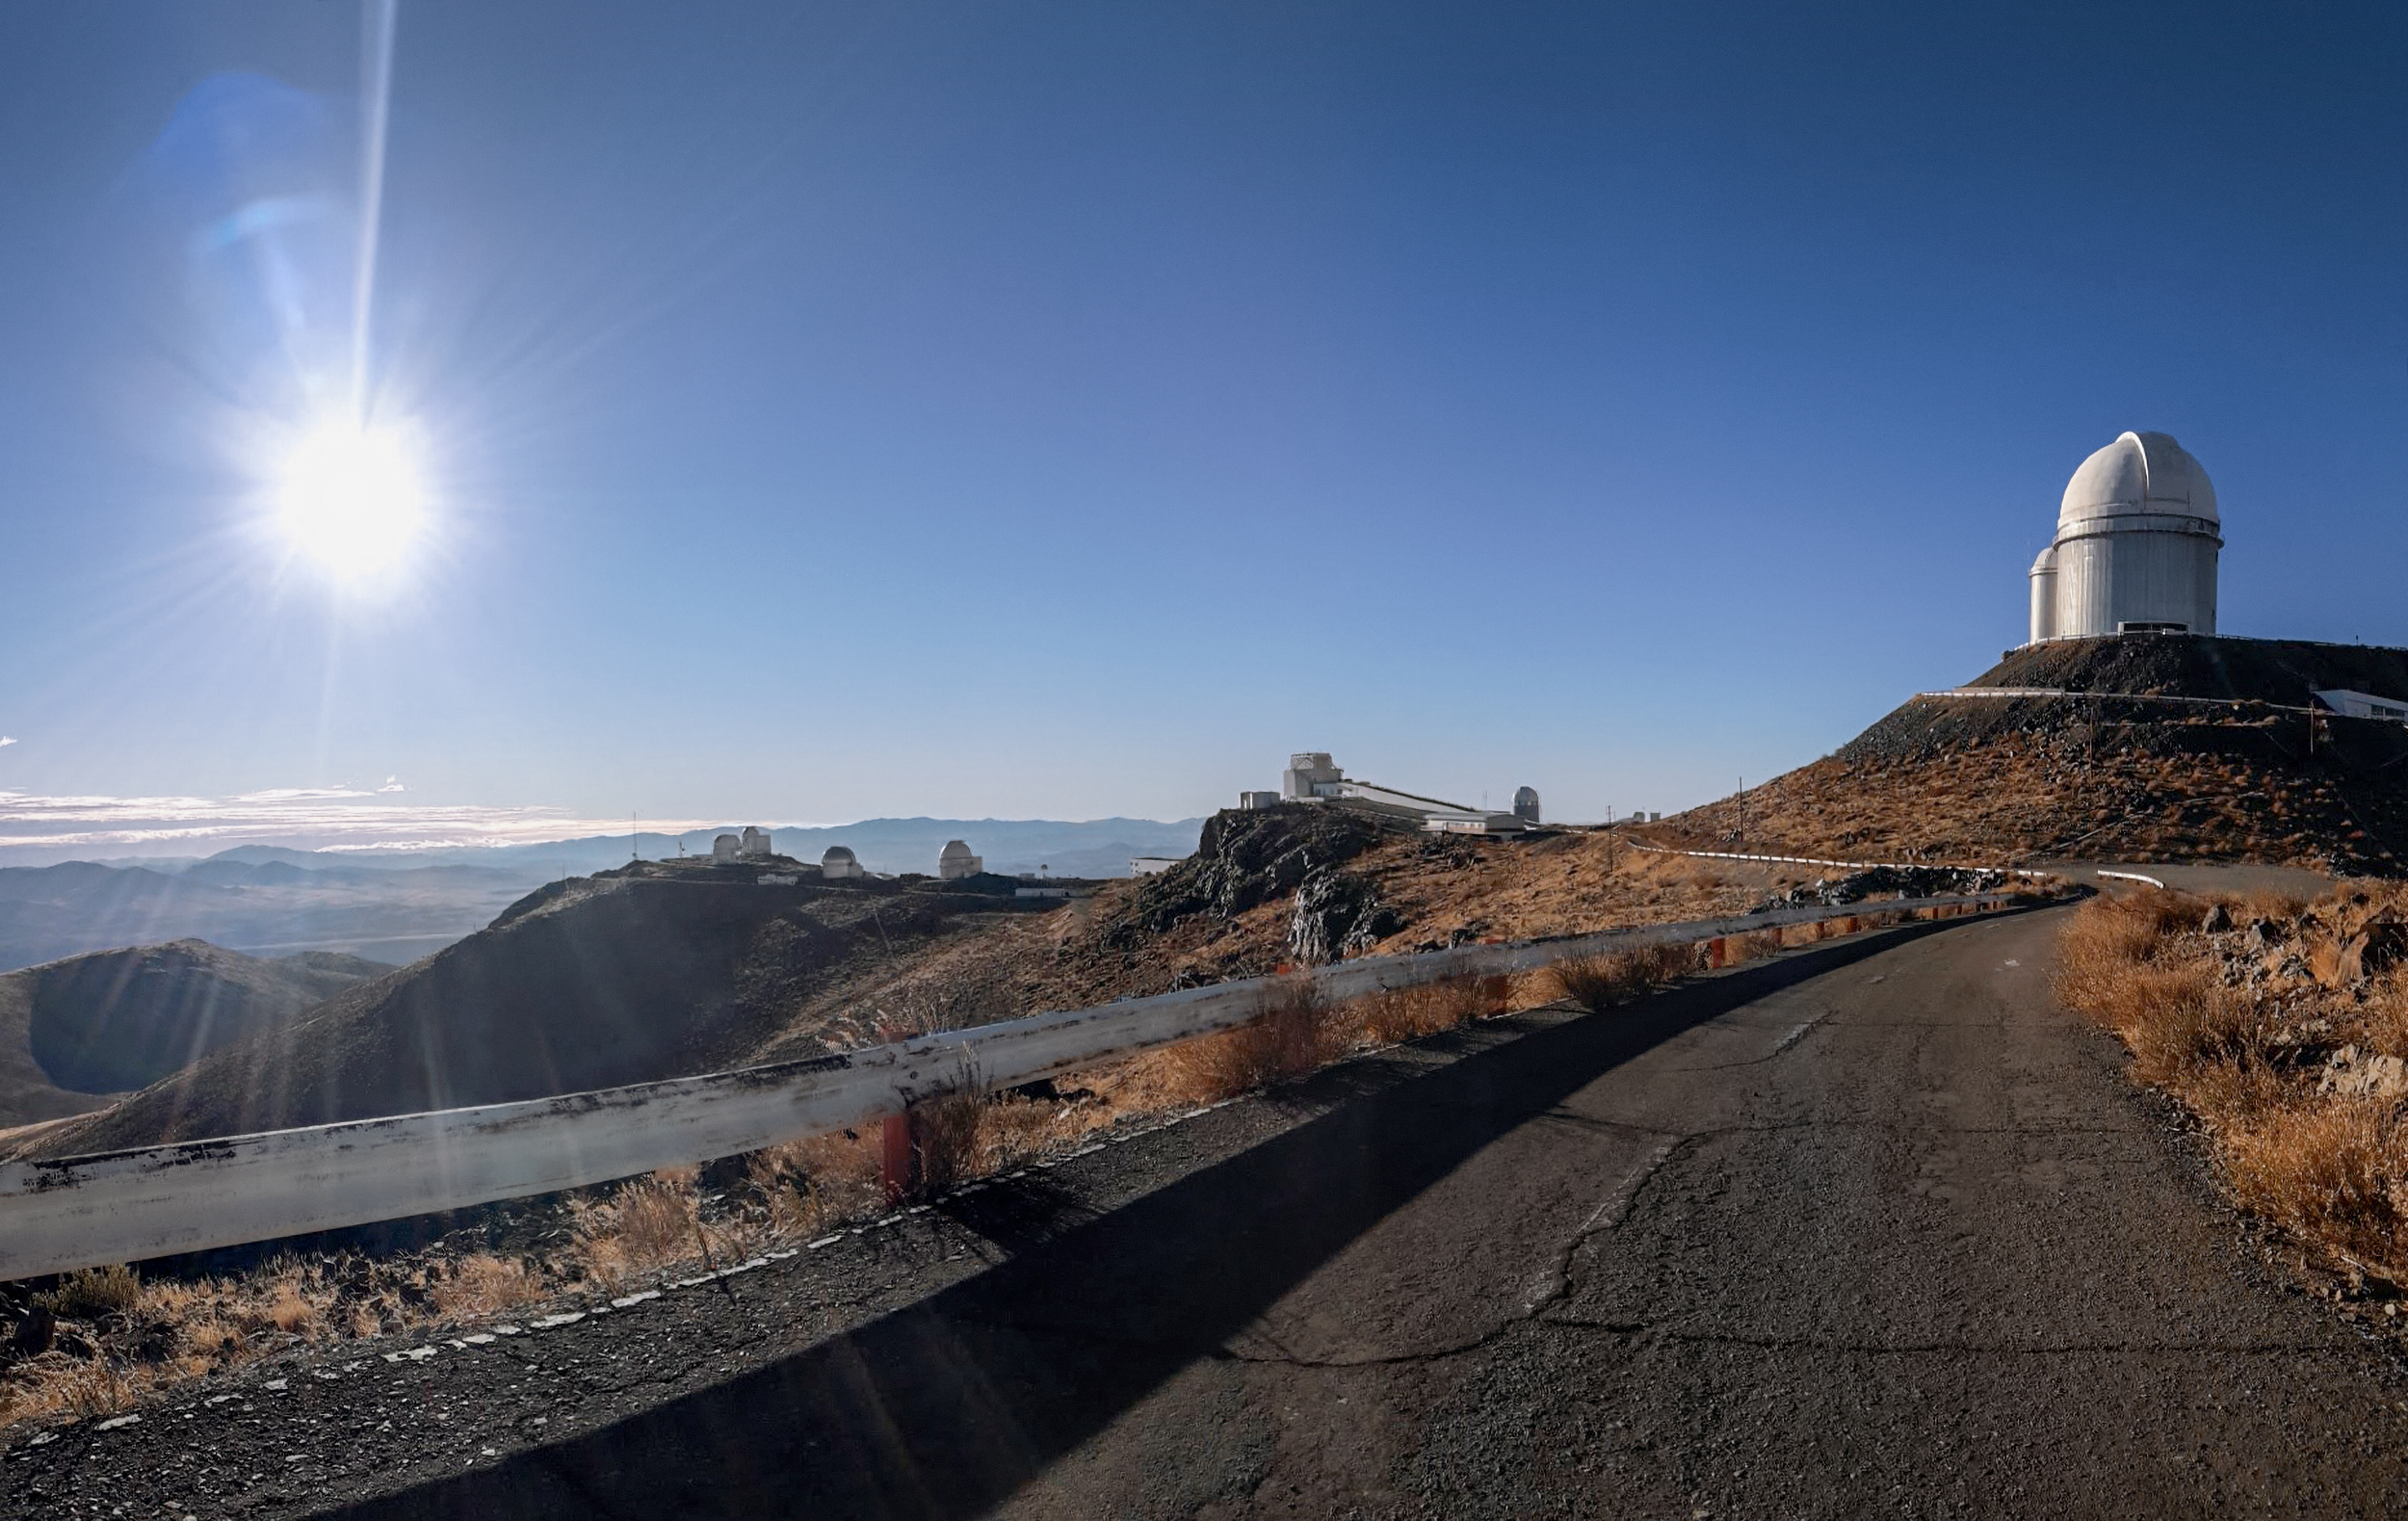

View of the position of the Sun at the time of the 2019 Total Solar Eclipse

View of the position of the Sun at the time of the 2019 Total Solar Eclipse. This picture was taken from the location where the eclipse viewing is planned to be.

Credit: ESO/I. Saviane